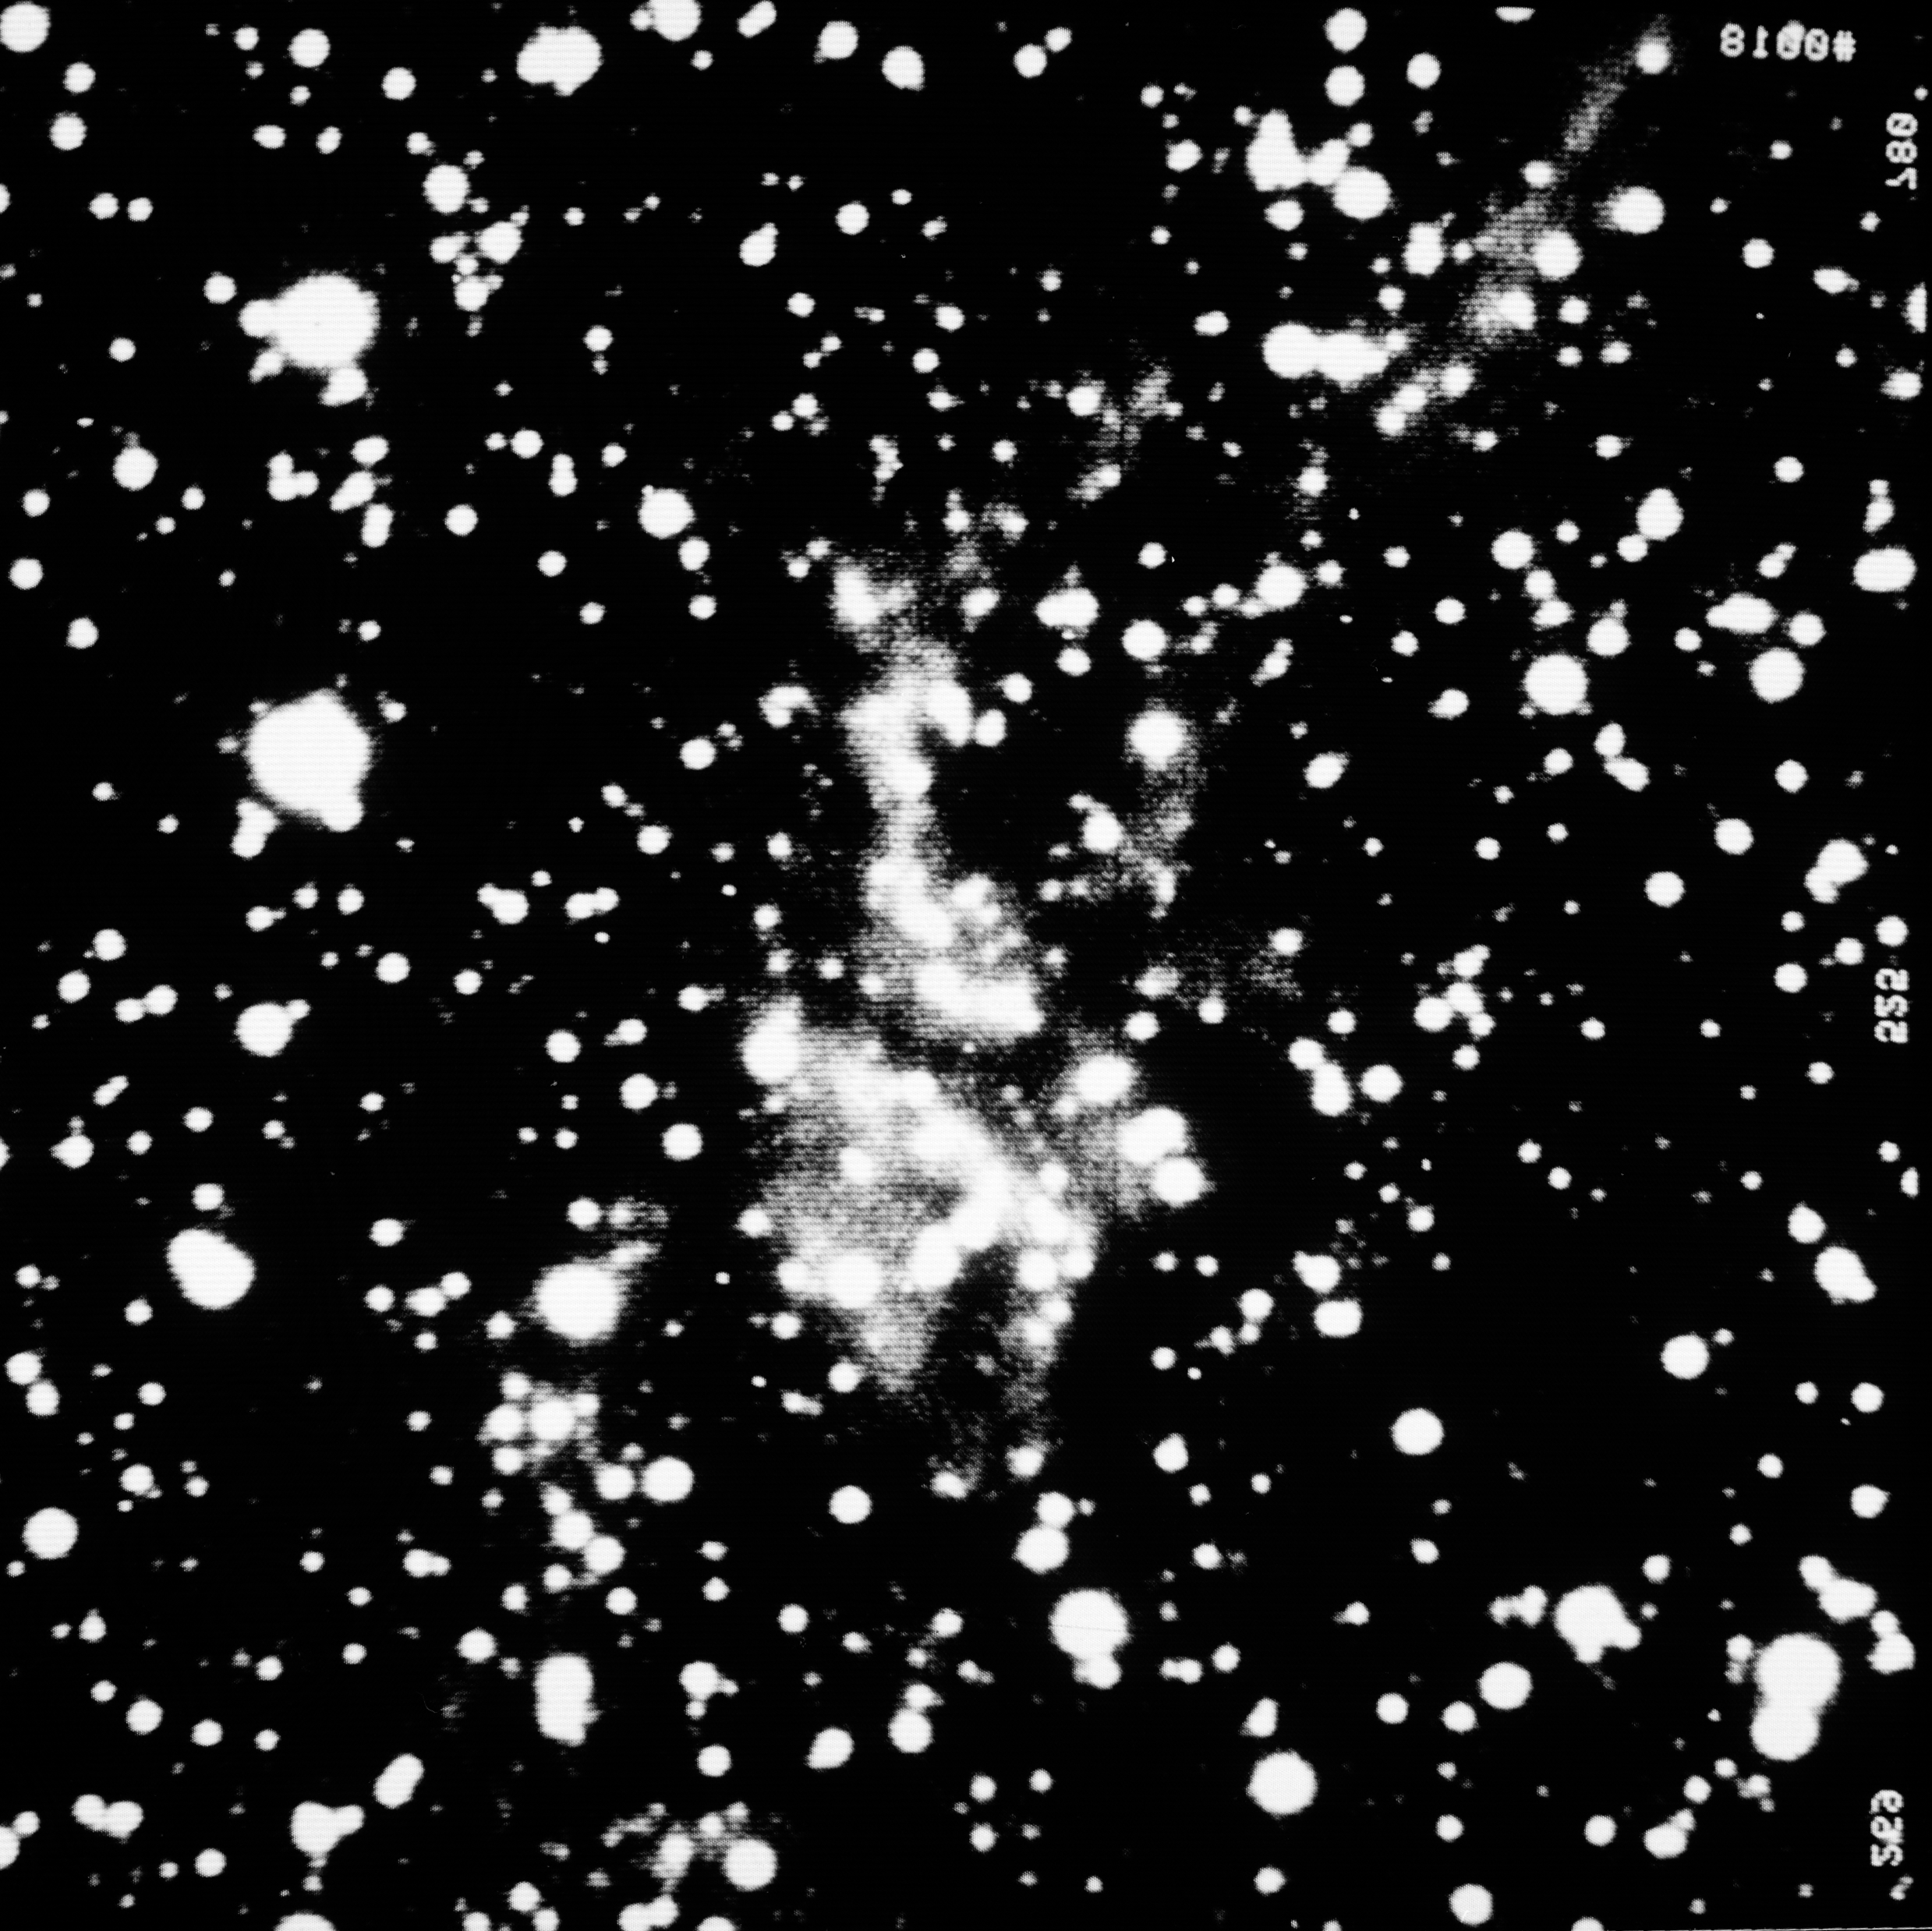

Weighed and found too light

SS-433 Supernova Remnant

Credit: ESO